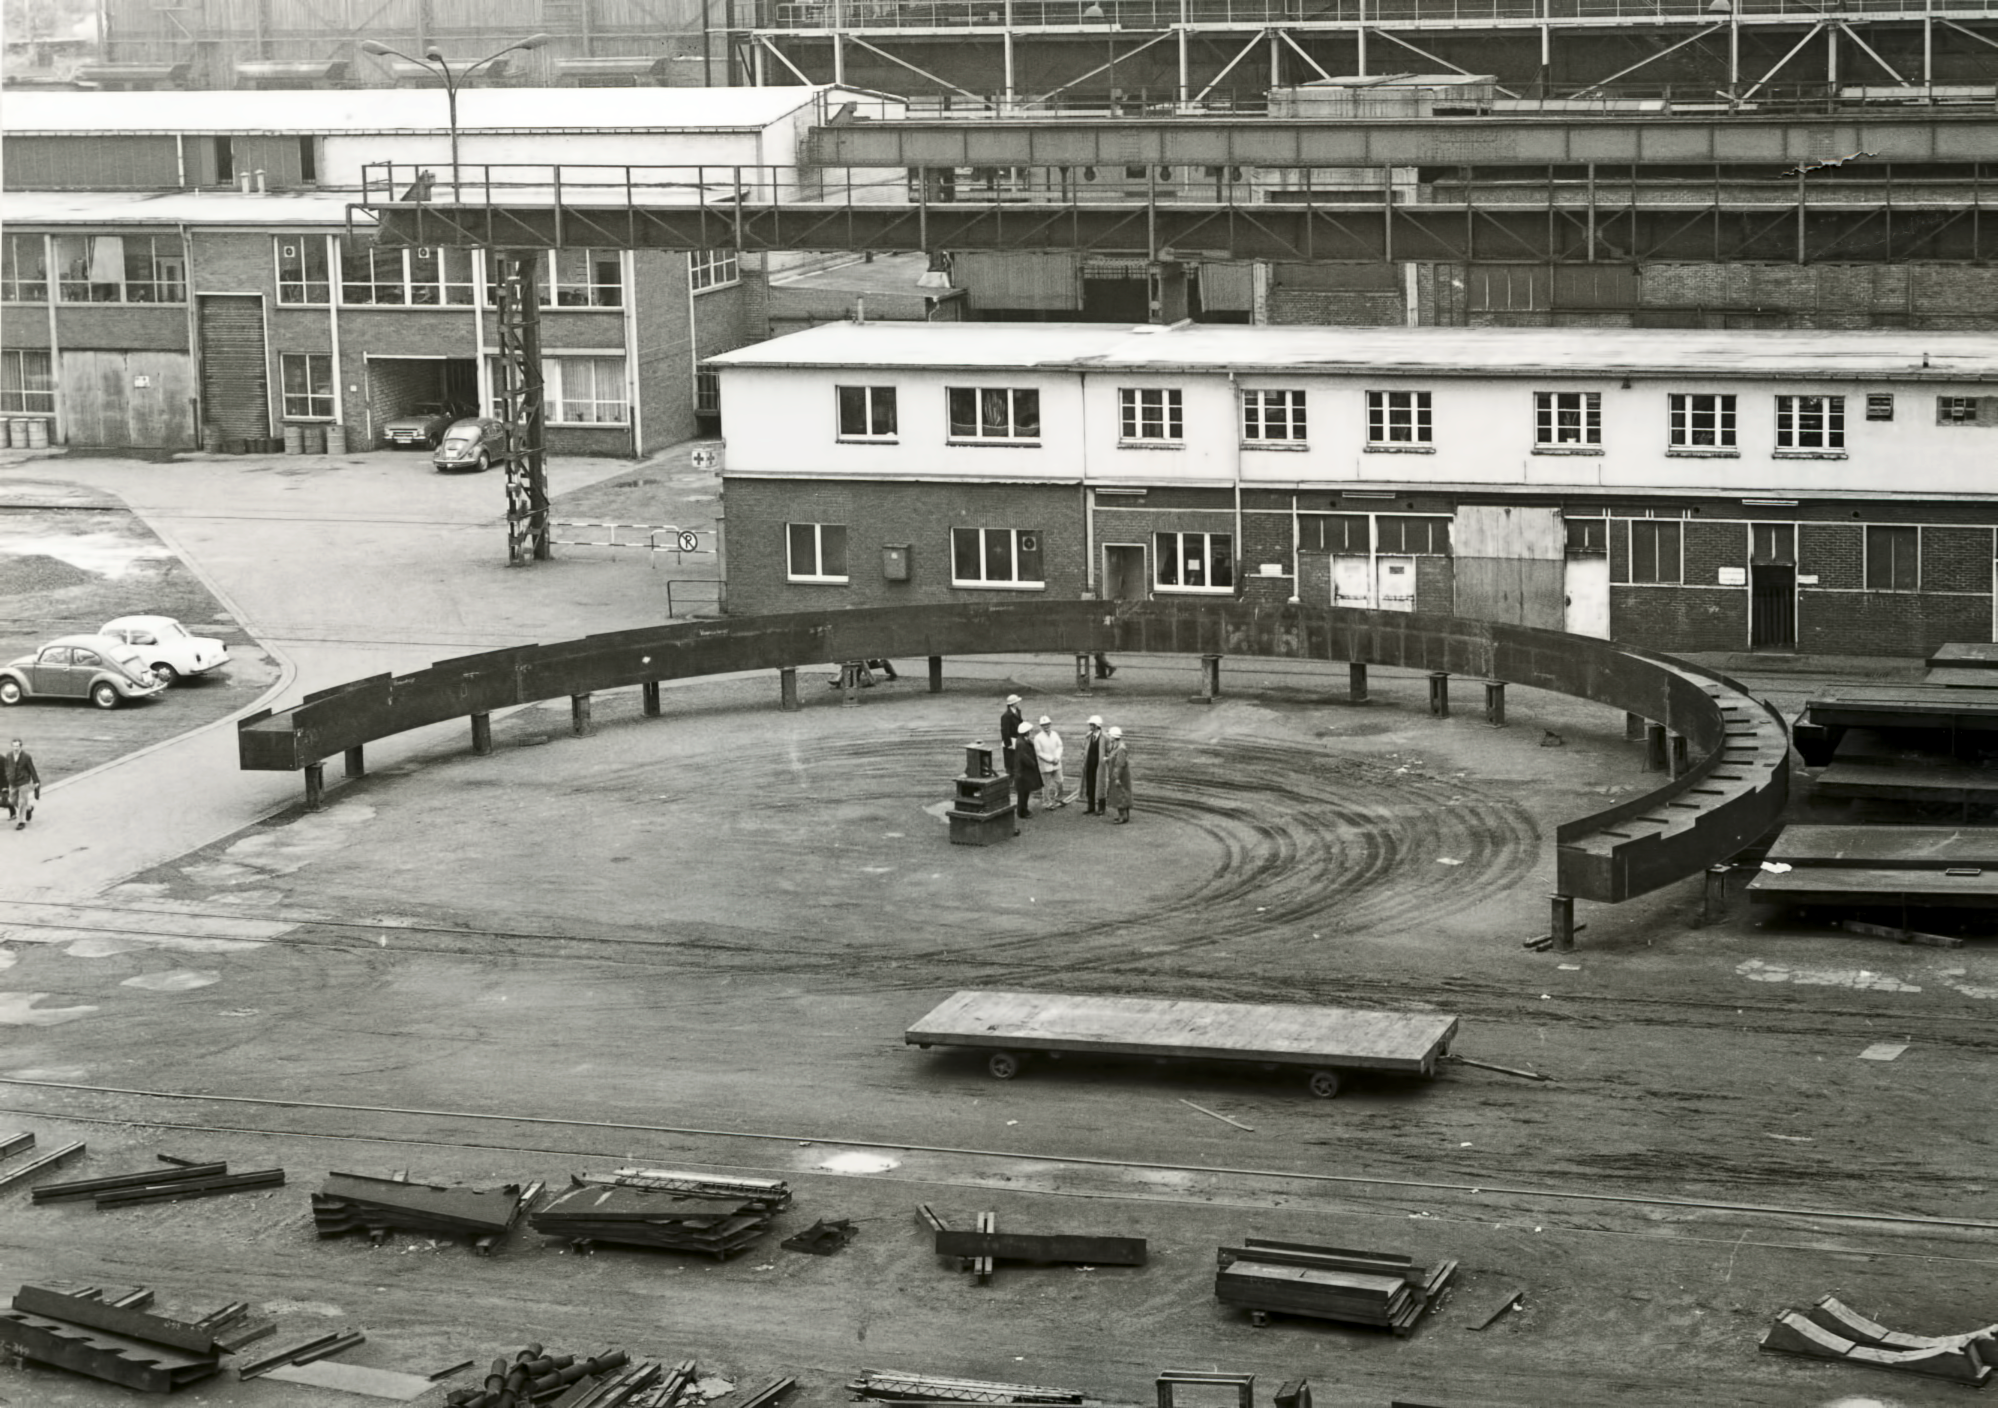

The ESO 3.6-metre telescope building under construction

The base ring on which the dome of the 3.6-m telescope rotates, 1975.

Credit: ESO